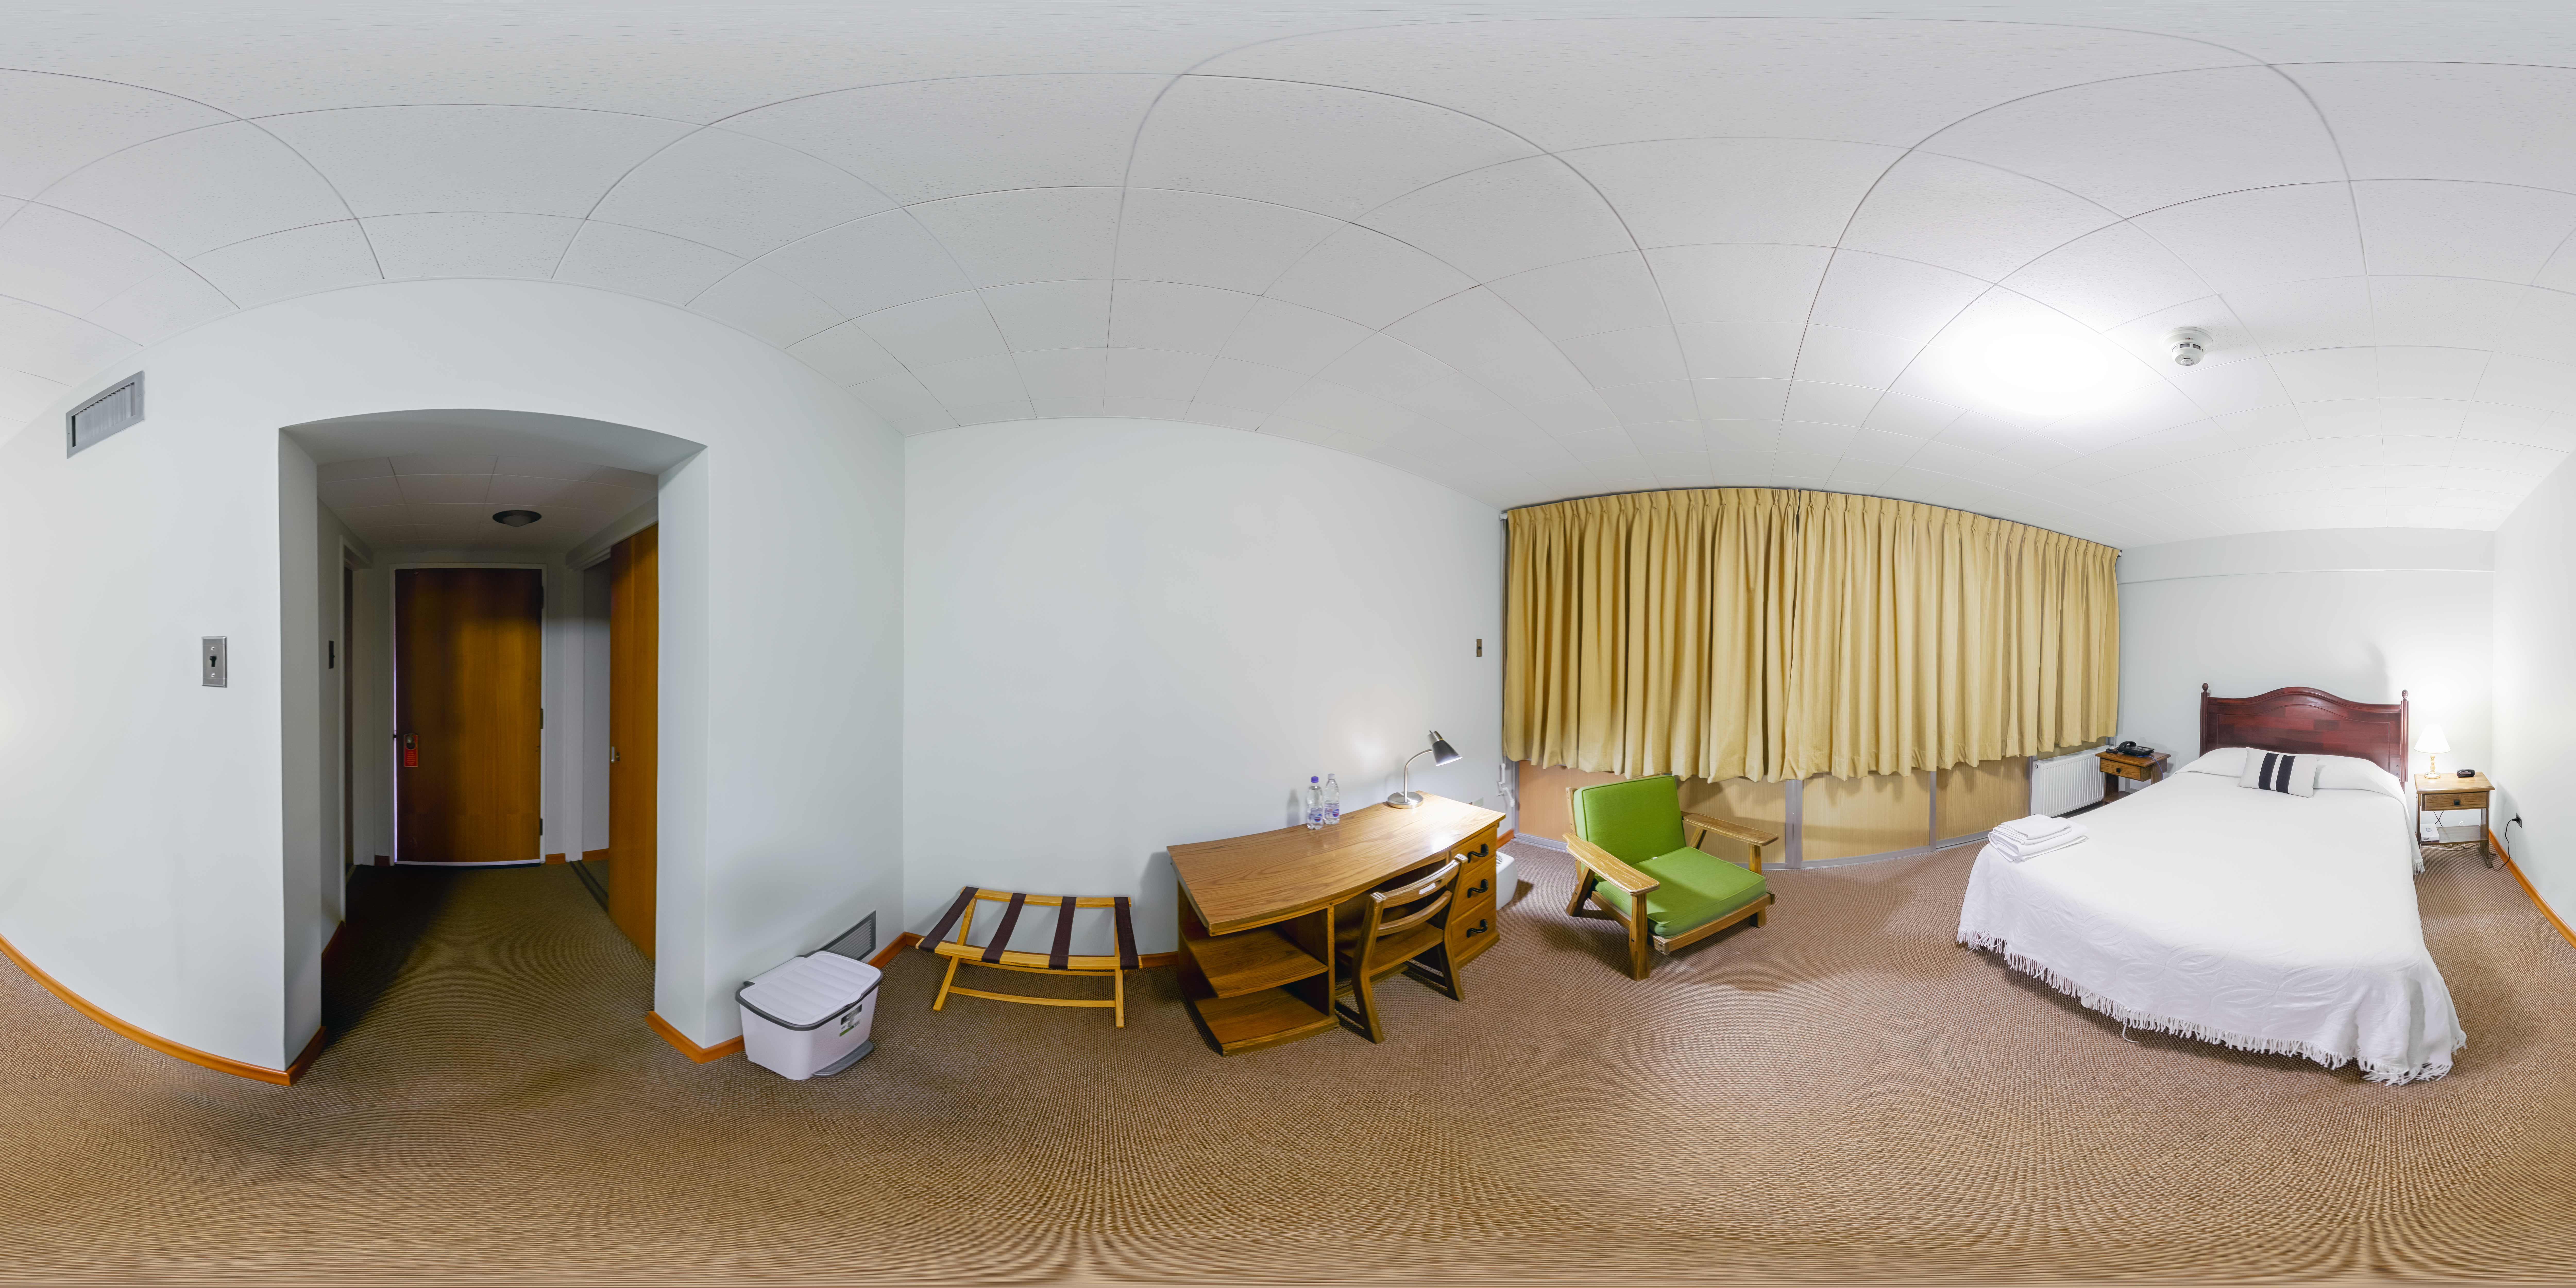

Cerro Tololo Hotel Interior 360 Panorama

A 360 panorama inside the Cerro Tololo hotel in Chile.

Credit: NOIRLab/NSF/AURA/P. Horálek